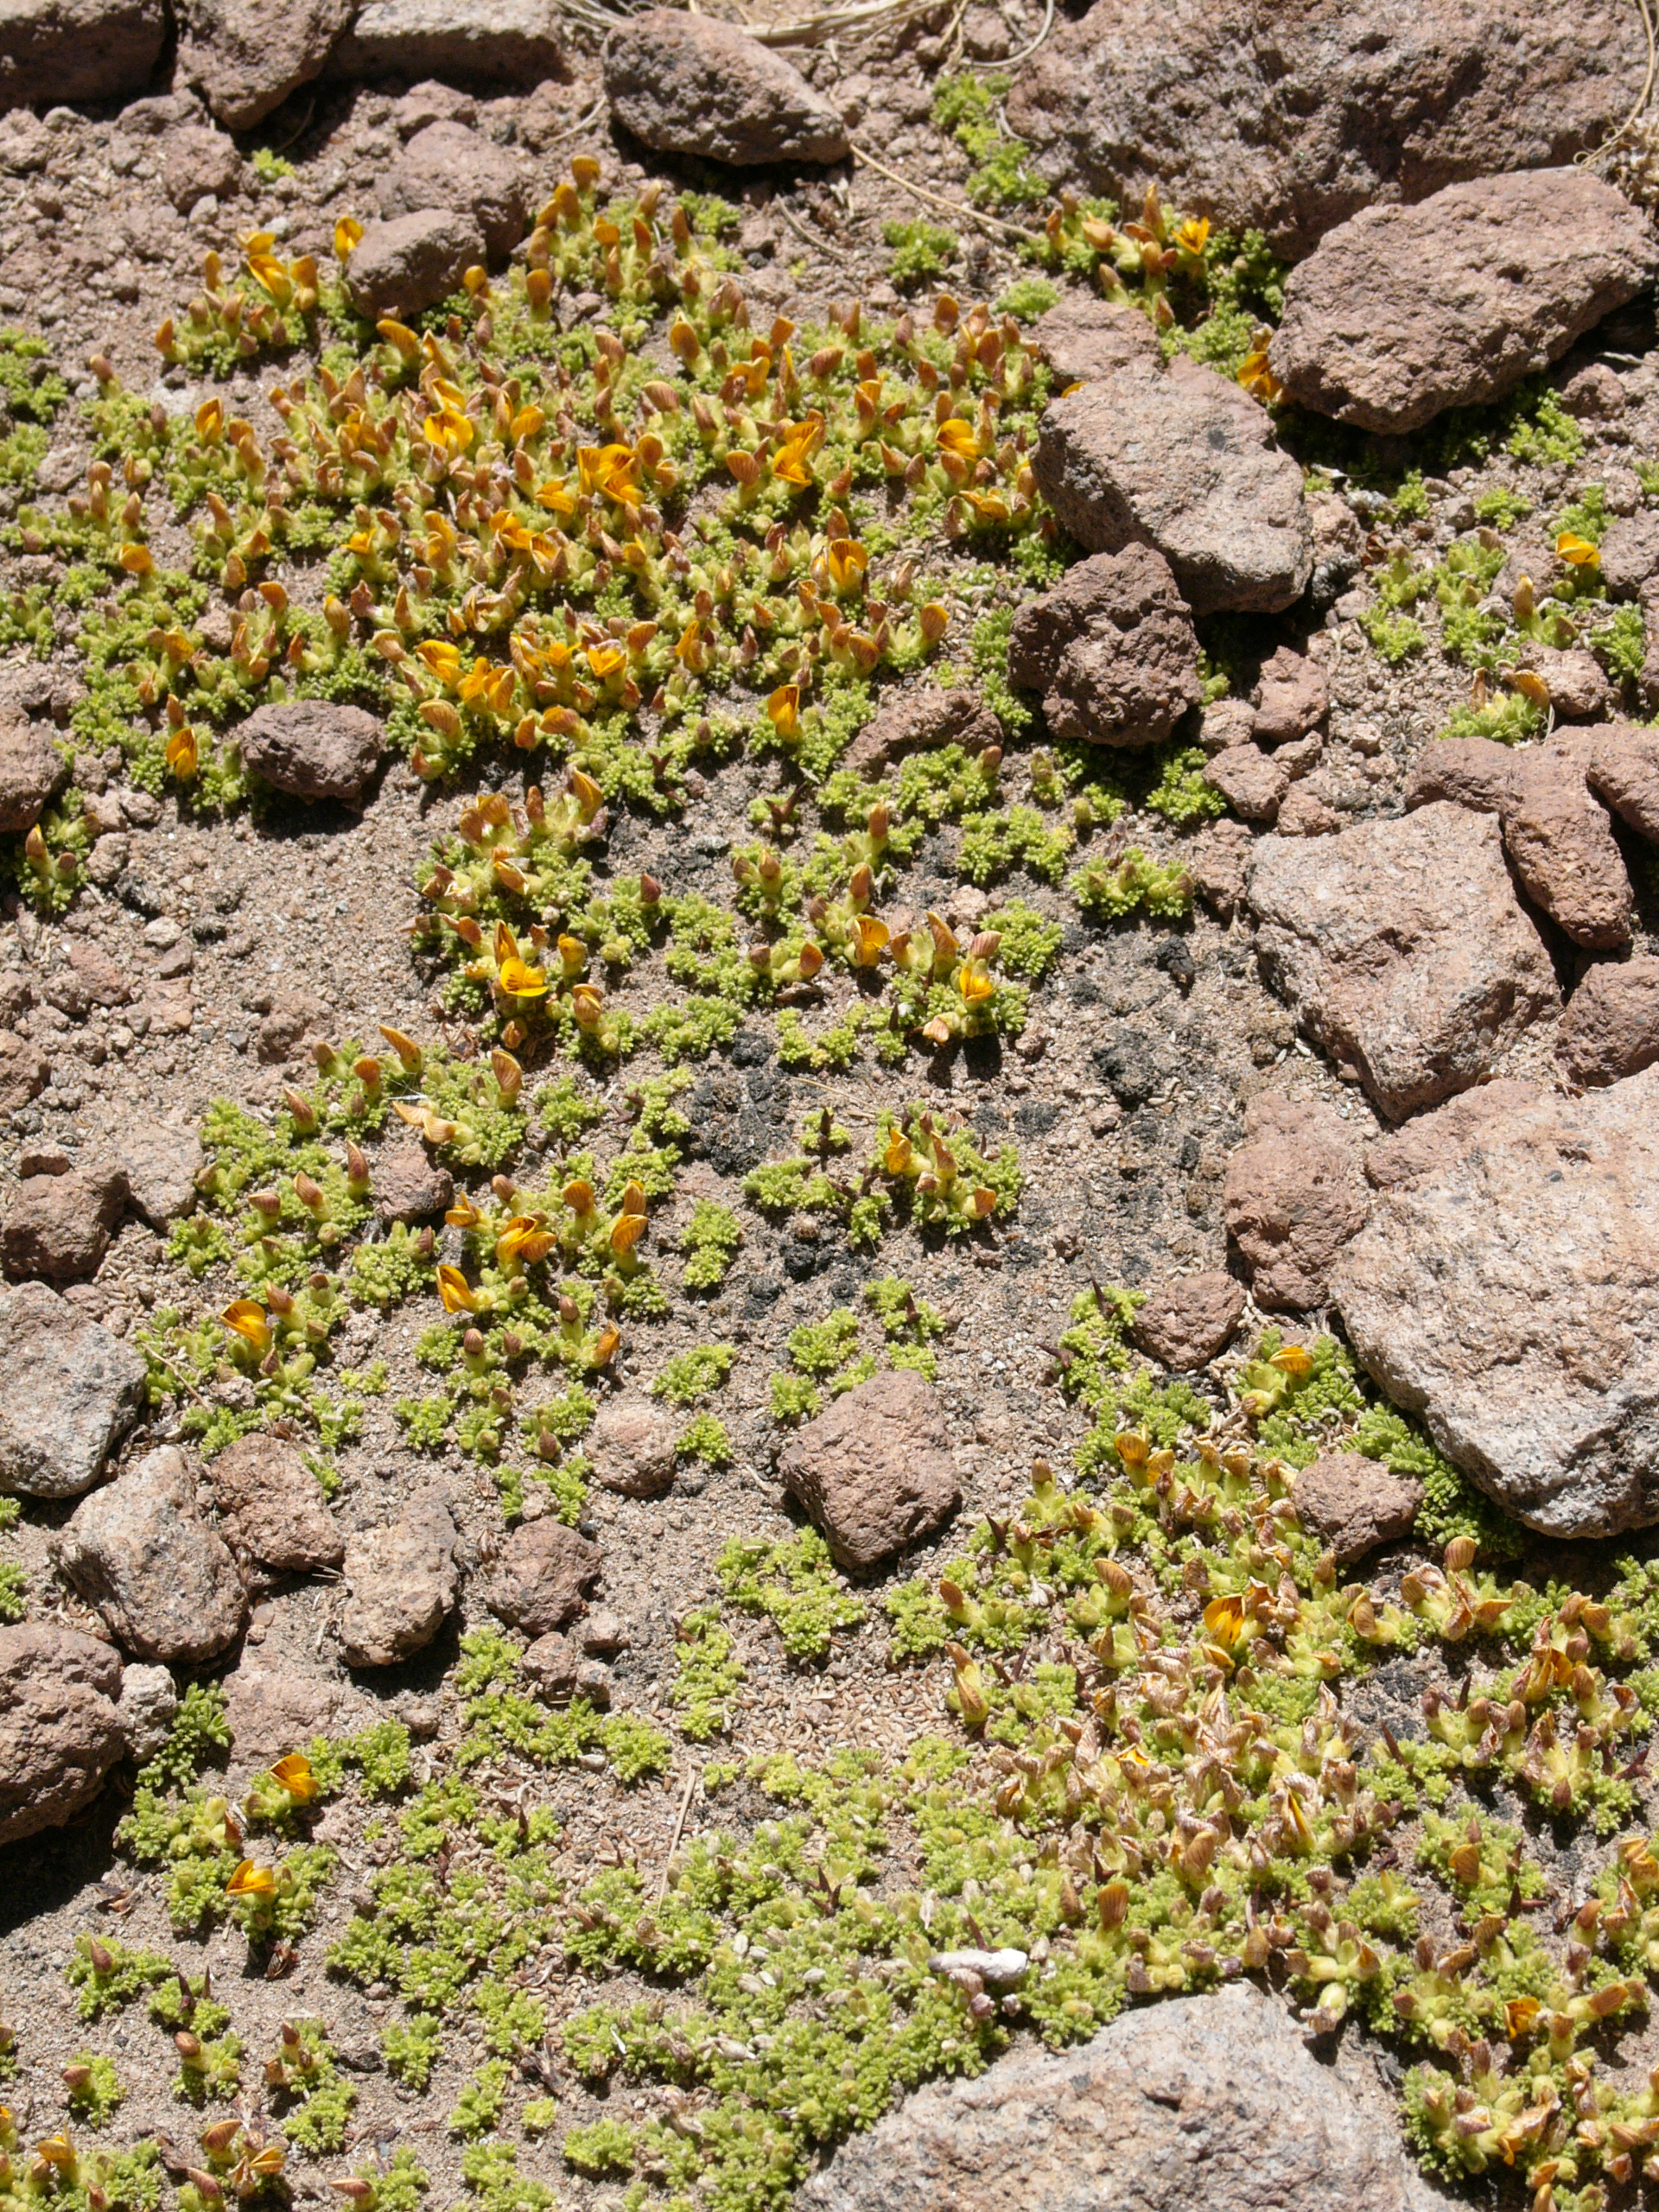

Underground tree

The natural environment around the ALMA site. This Adesmia sp. is an underground dwarf tree. Strong spines prevent grazing by viscachas or vicuñas (Toco Toco, 4500 m).This picture was obtained in August 2004.

Credit: ESO